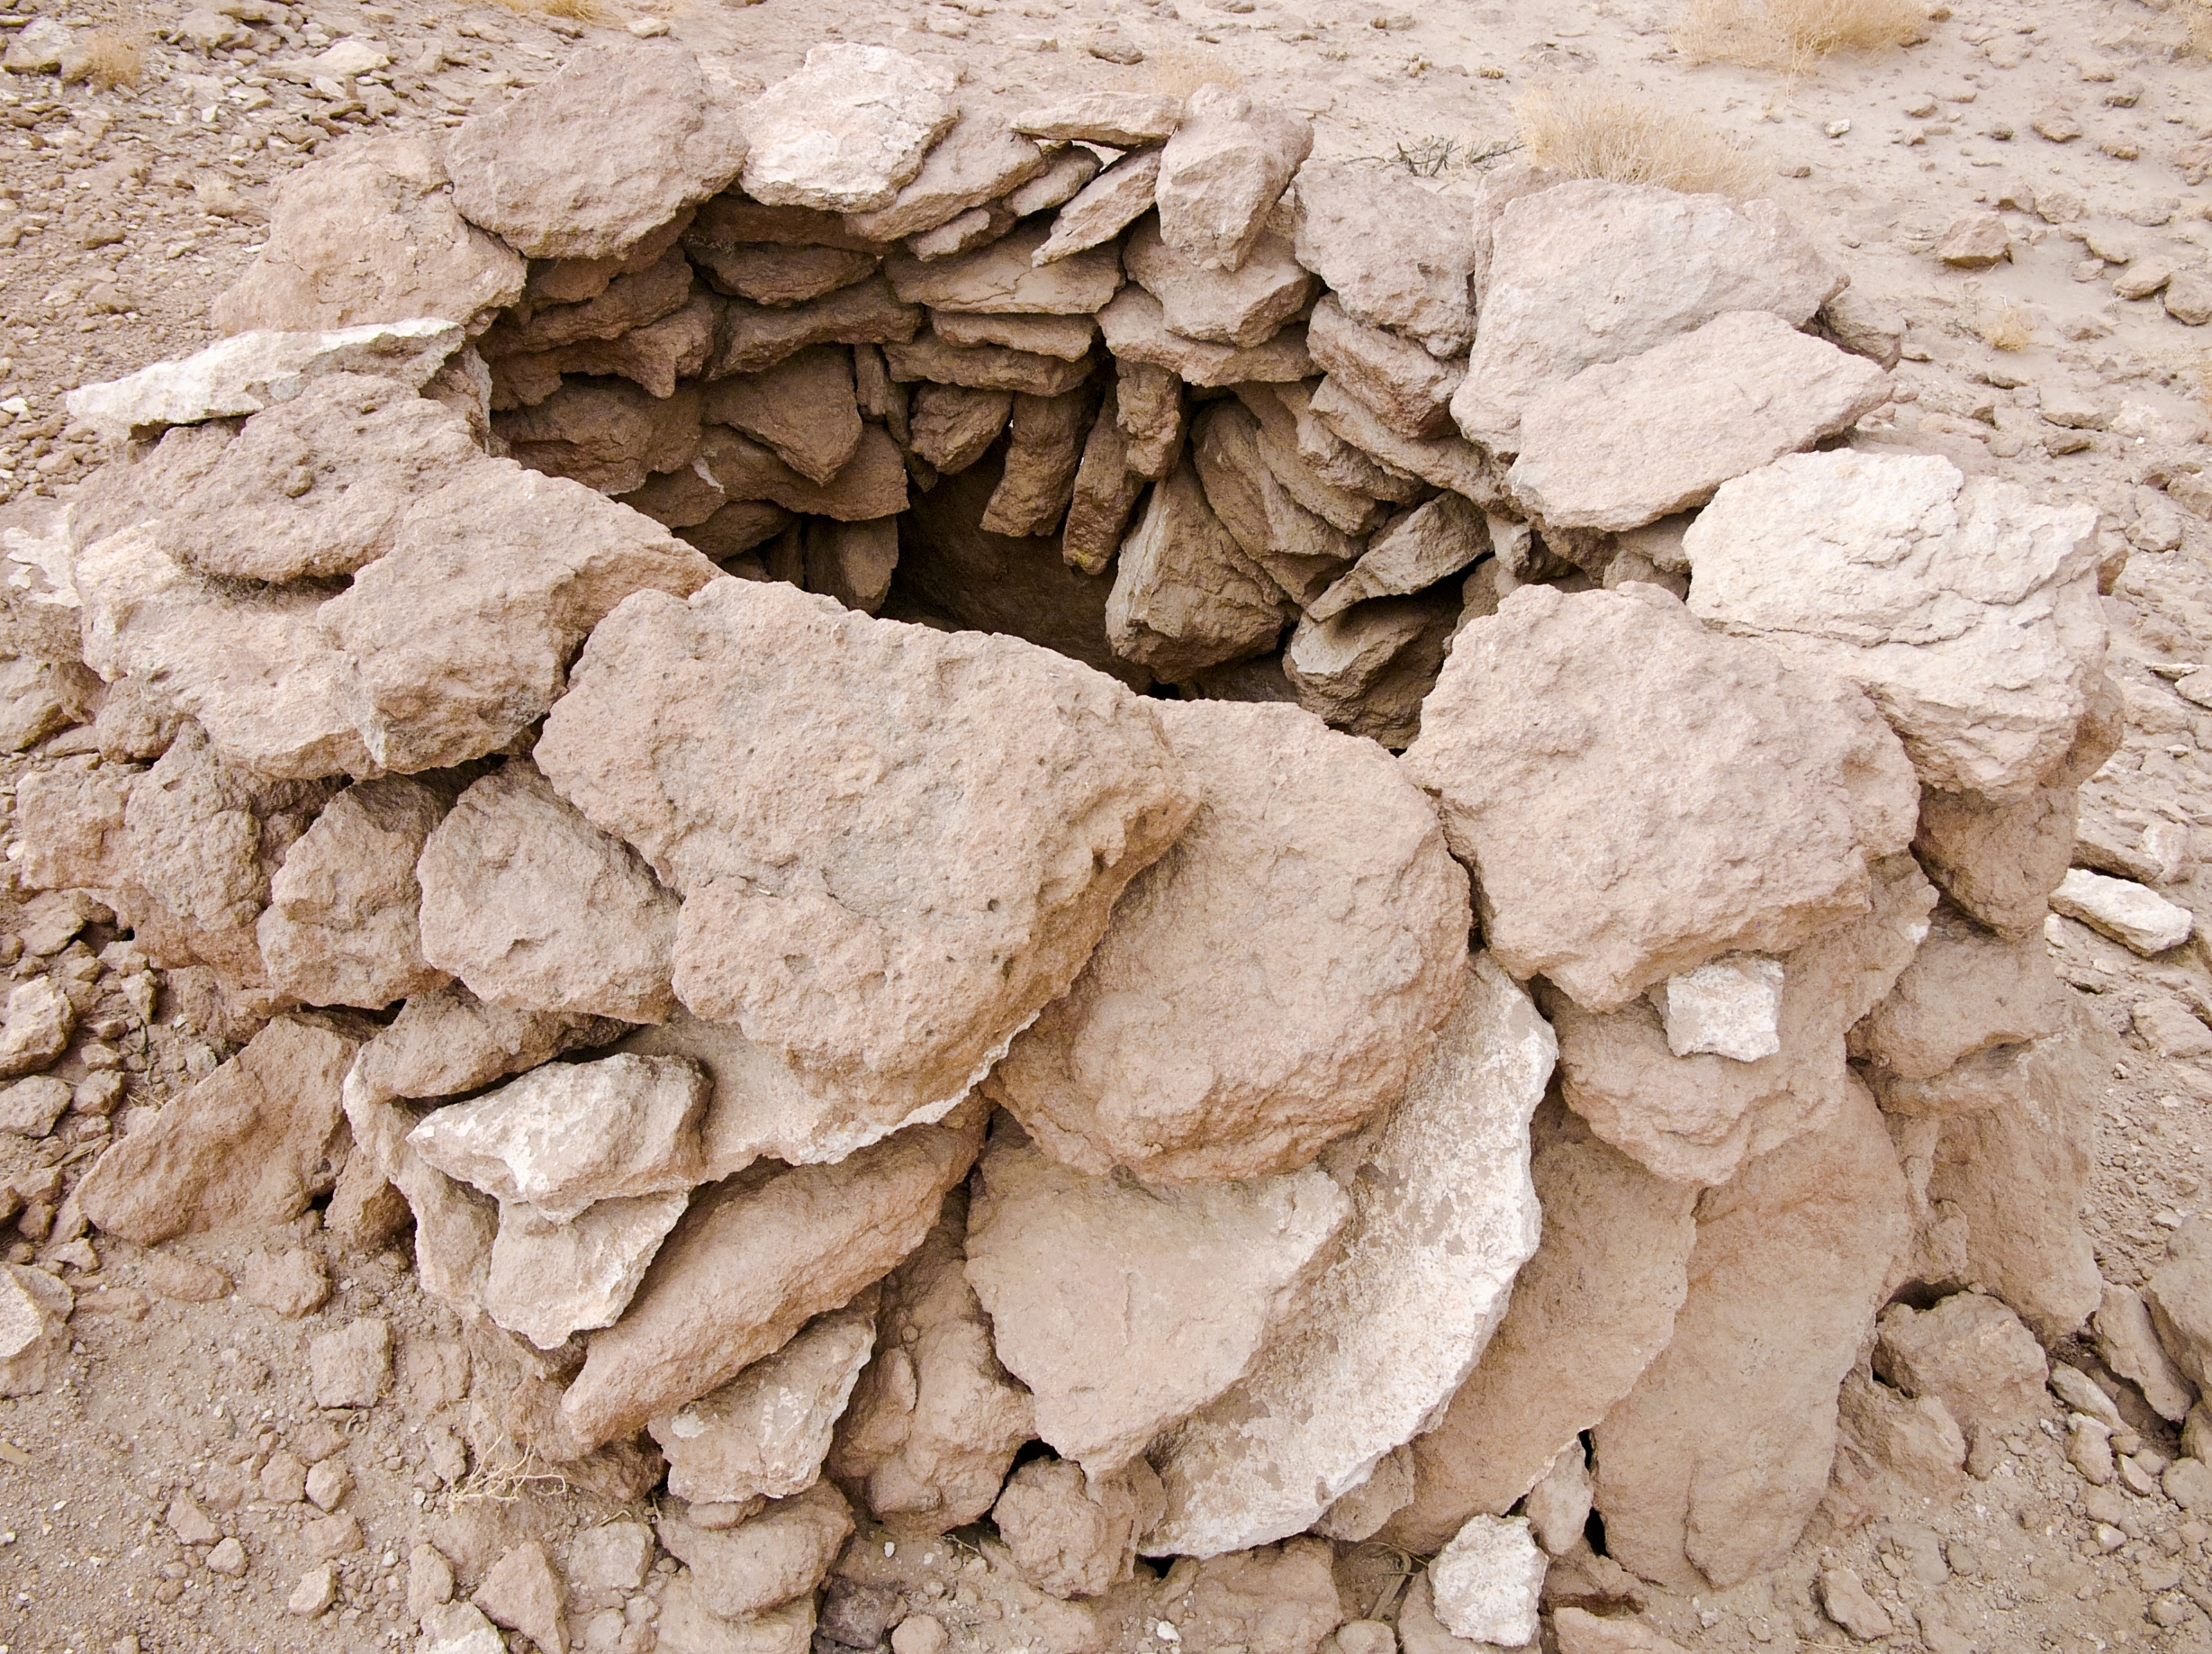

Archaeology in Atacama

The natural environment around the ALMA site. These archaeological testimonies were found near the ALMA site. This picture was obtained in August 2004.

Credit: ESO